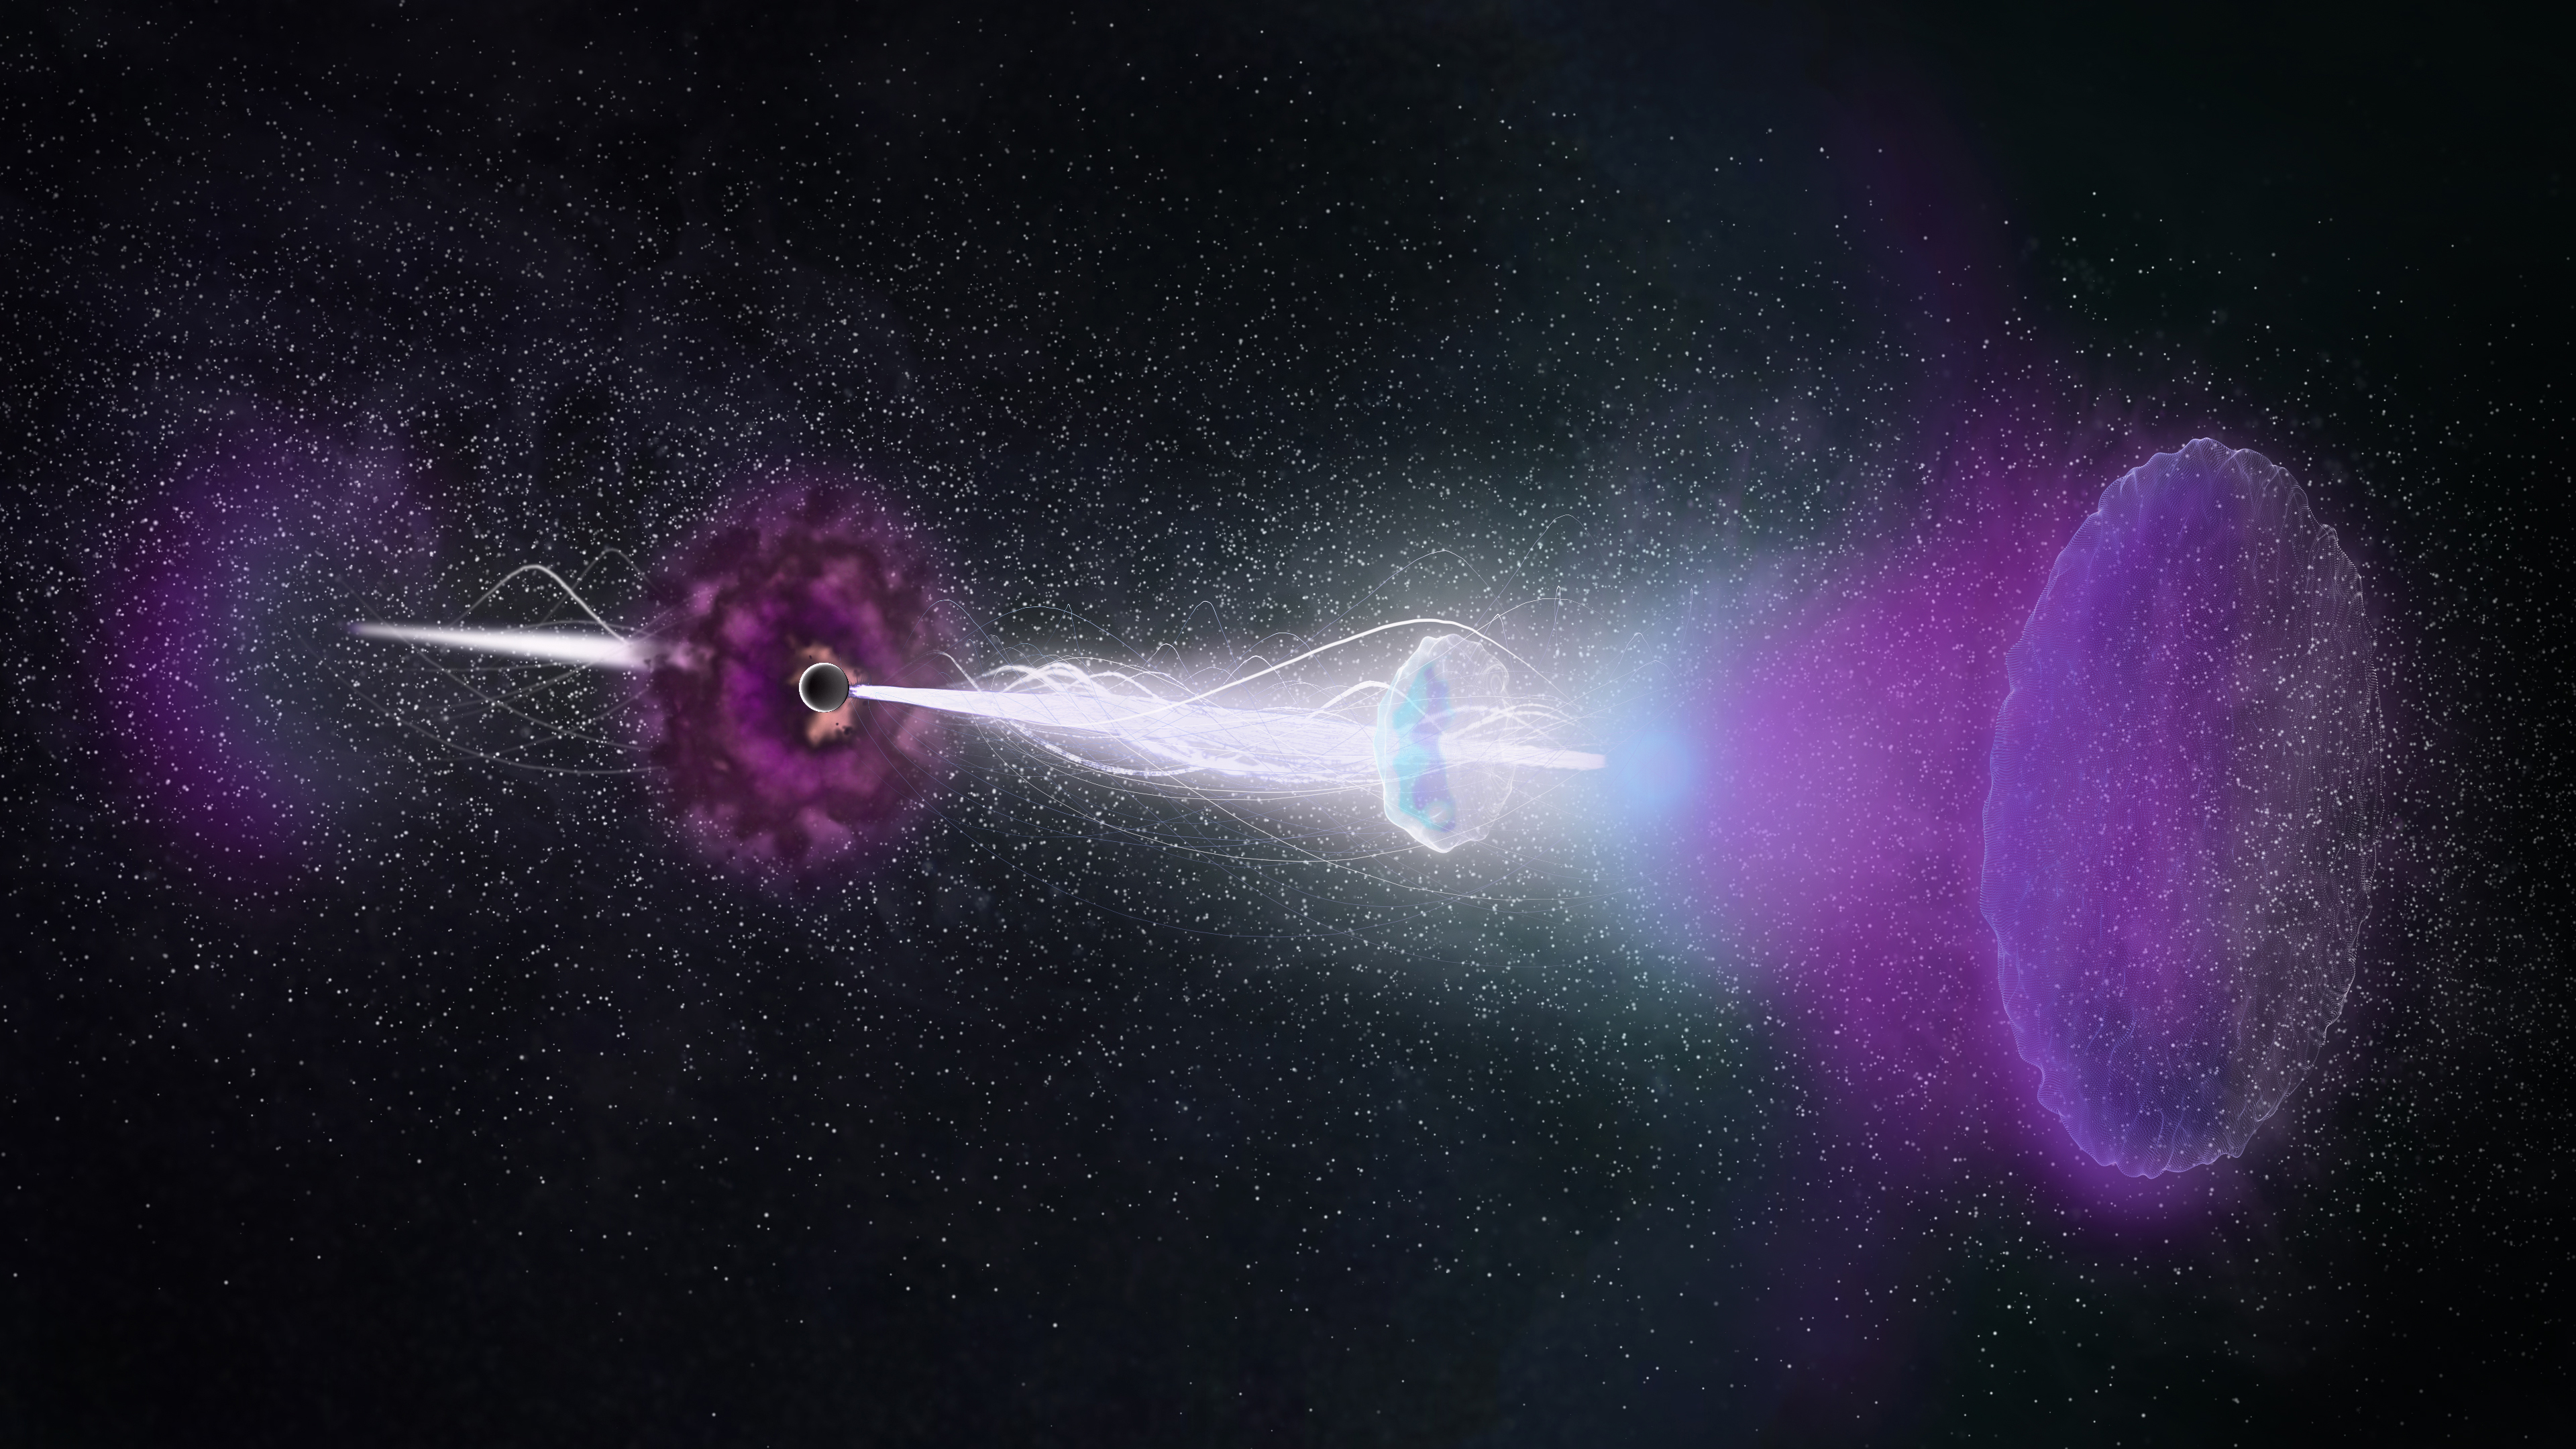

Reverse shock

Artist impression of the "reverse shock" echoing back though the jets of the gamma-ray burst (GRB 161219B).

Credit: NRAO/AUI/NSF, S. Dagnello